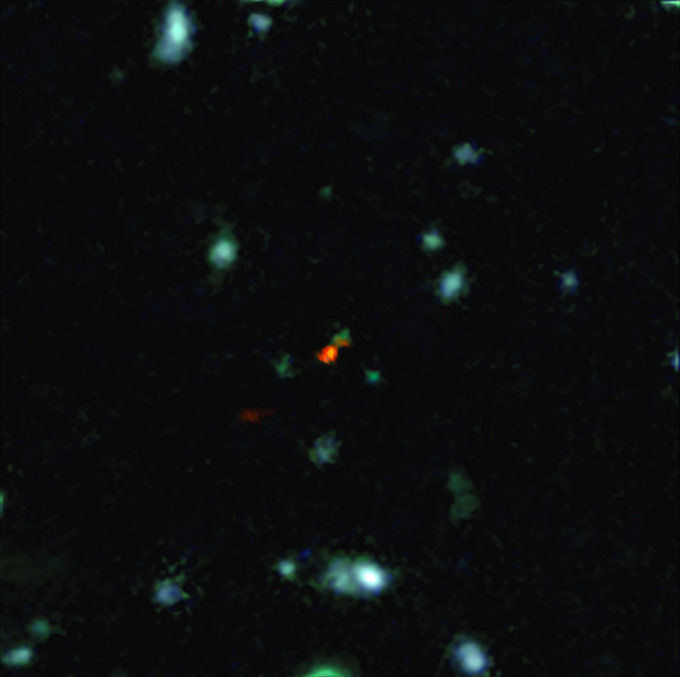

ALMA observa cómo se forman las galaxias en el Universo temprano

ALMA witnesses assembly of galaxy in early Universe

Credit: ALMA (ESO/NAOJ/NRAO)